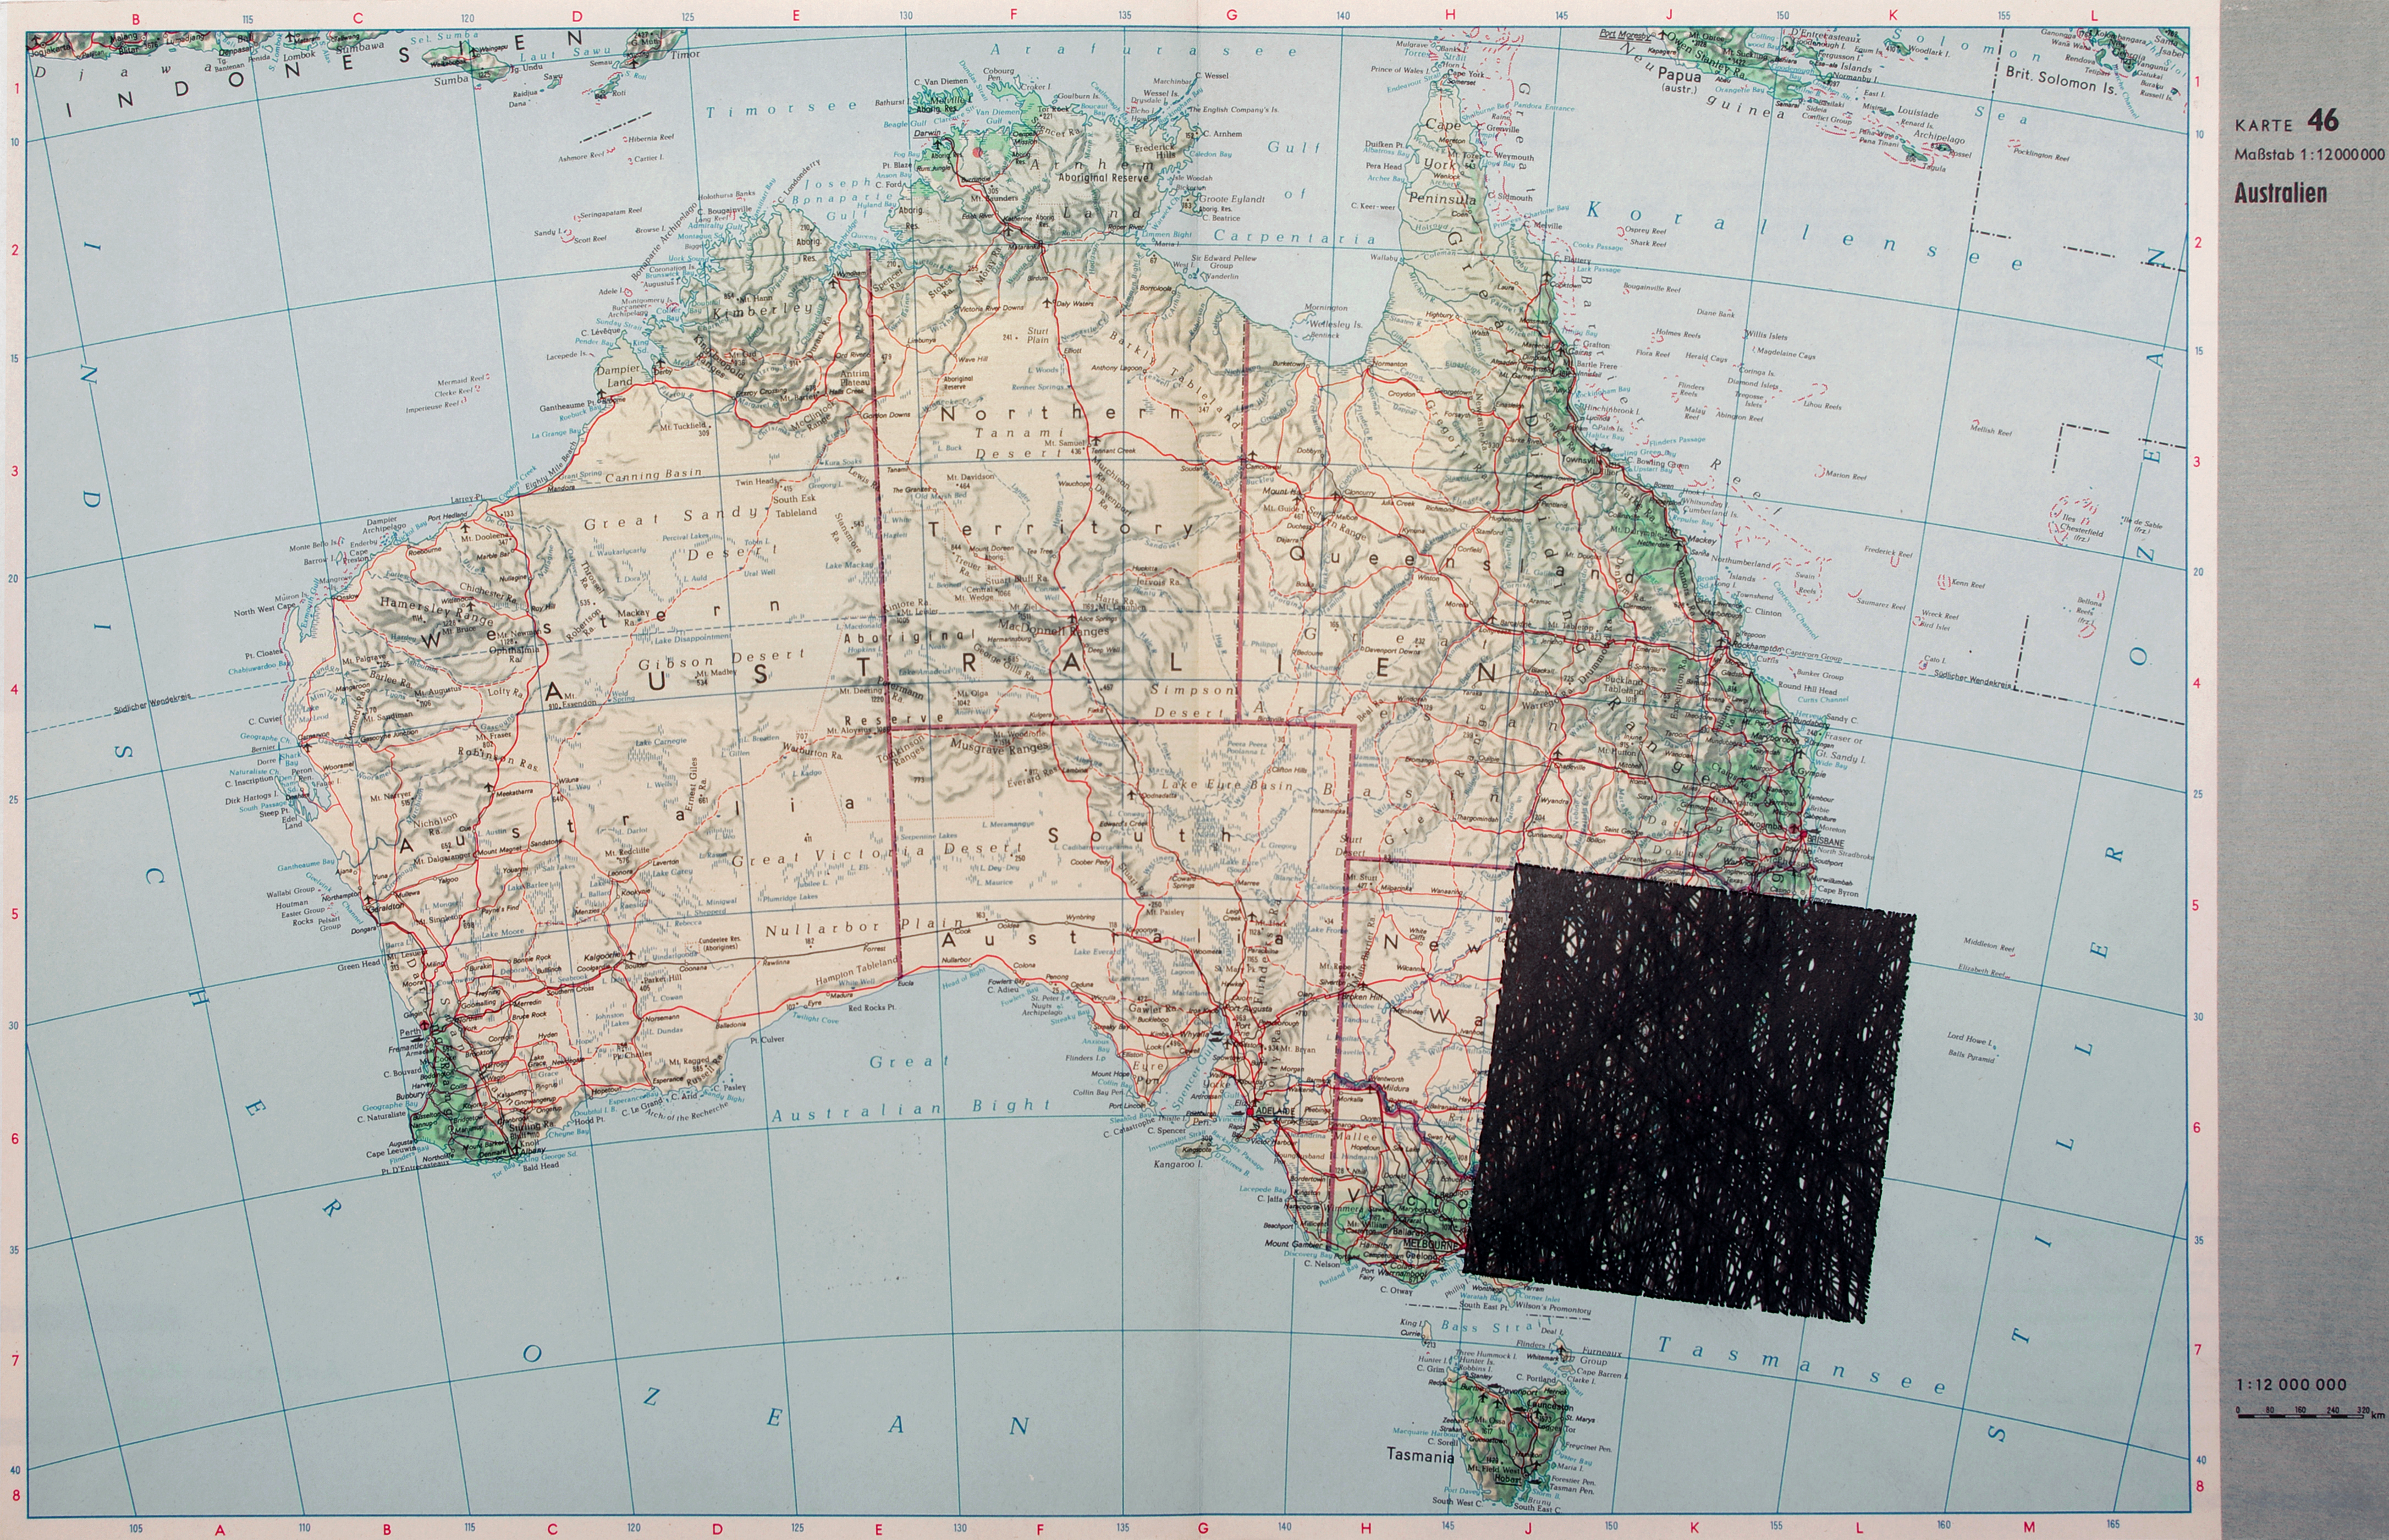

Quadrature - Satelliten - Australia

Technology is an integral part of the art produced by the members of the Quadrature group. They have designed a machine that accesses data about satellite orbits and draws their paths across the sky on old maps.

Credit: Quadrature